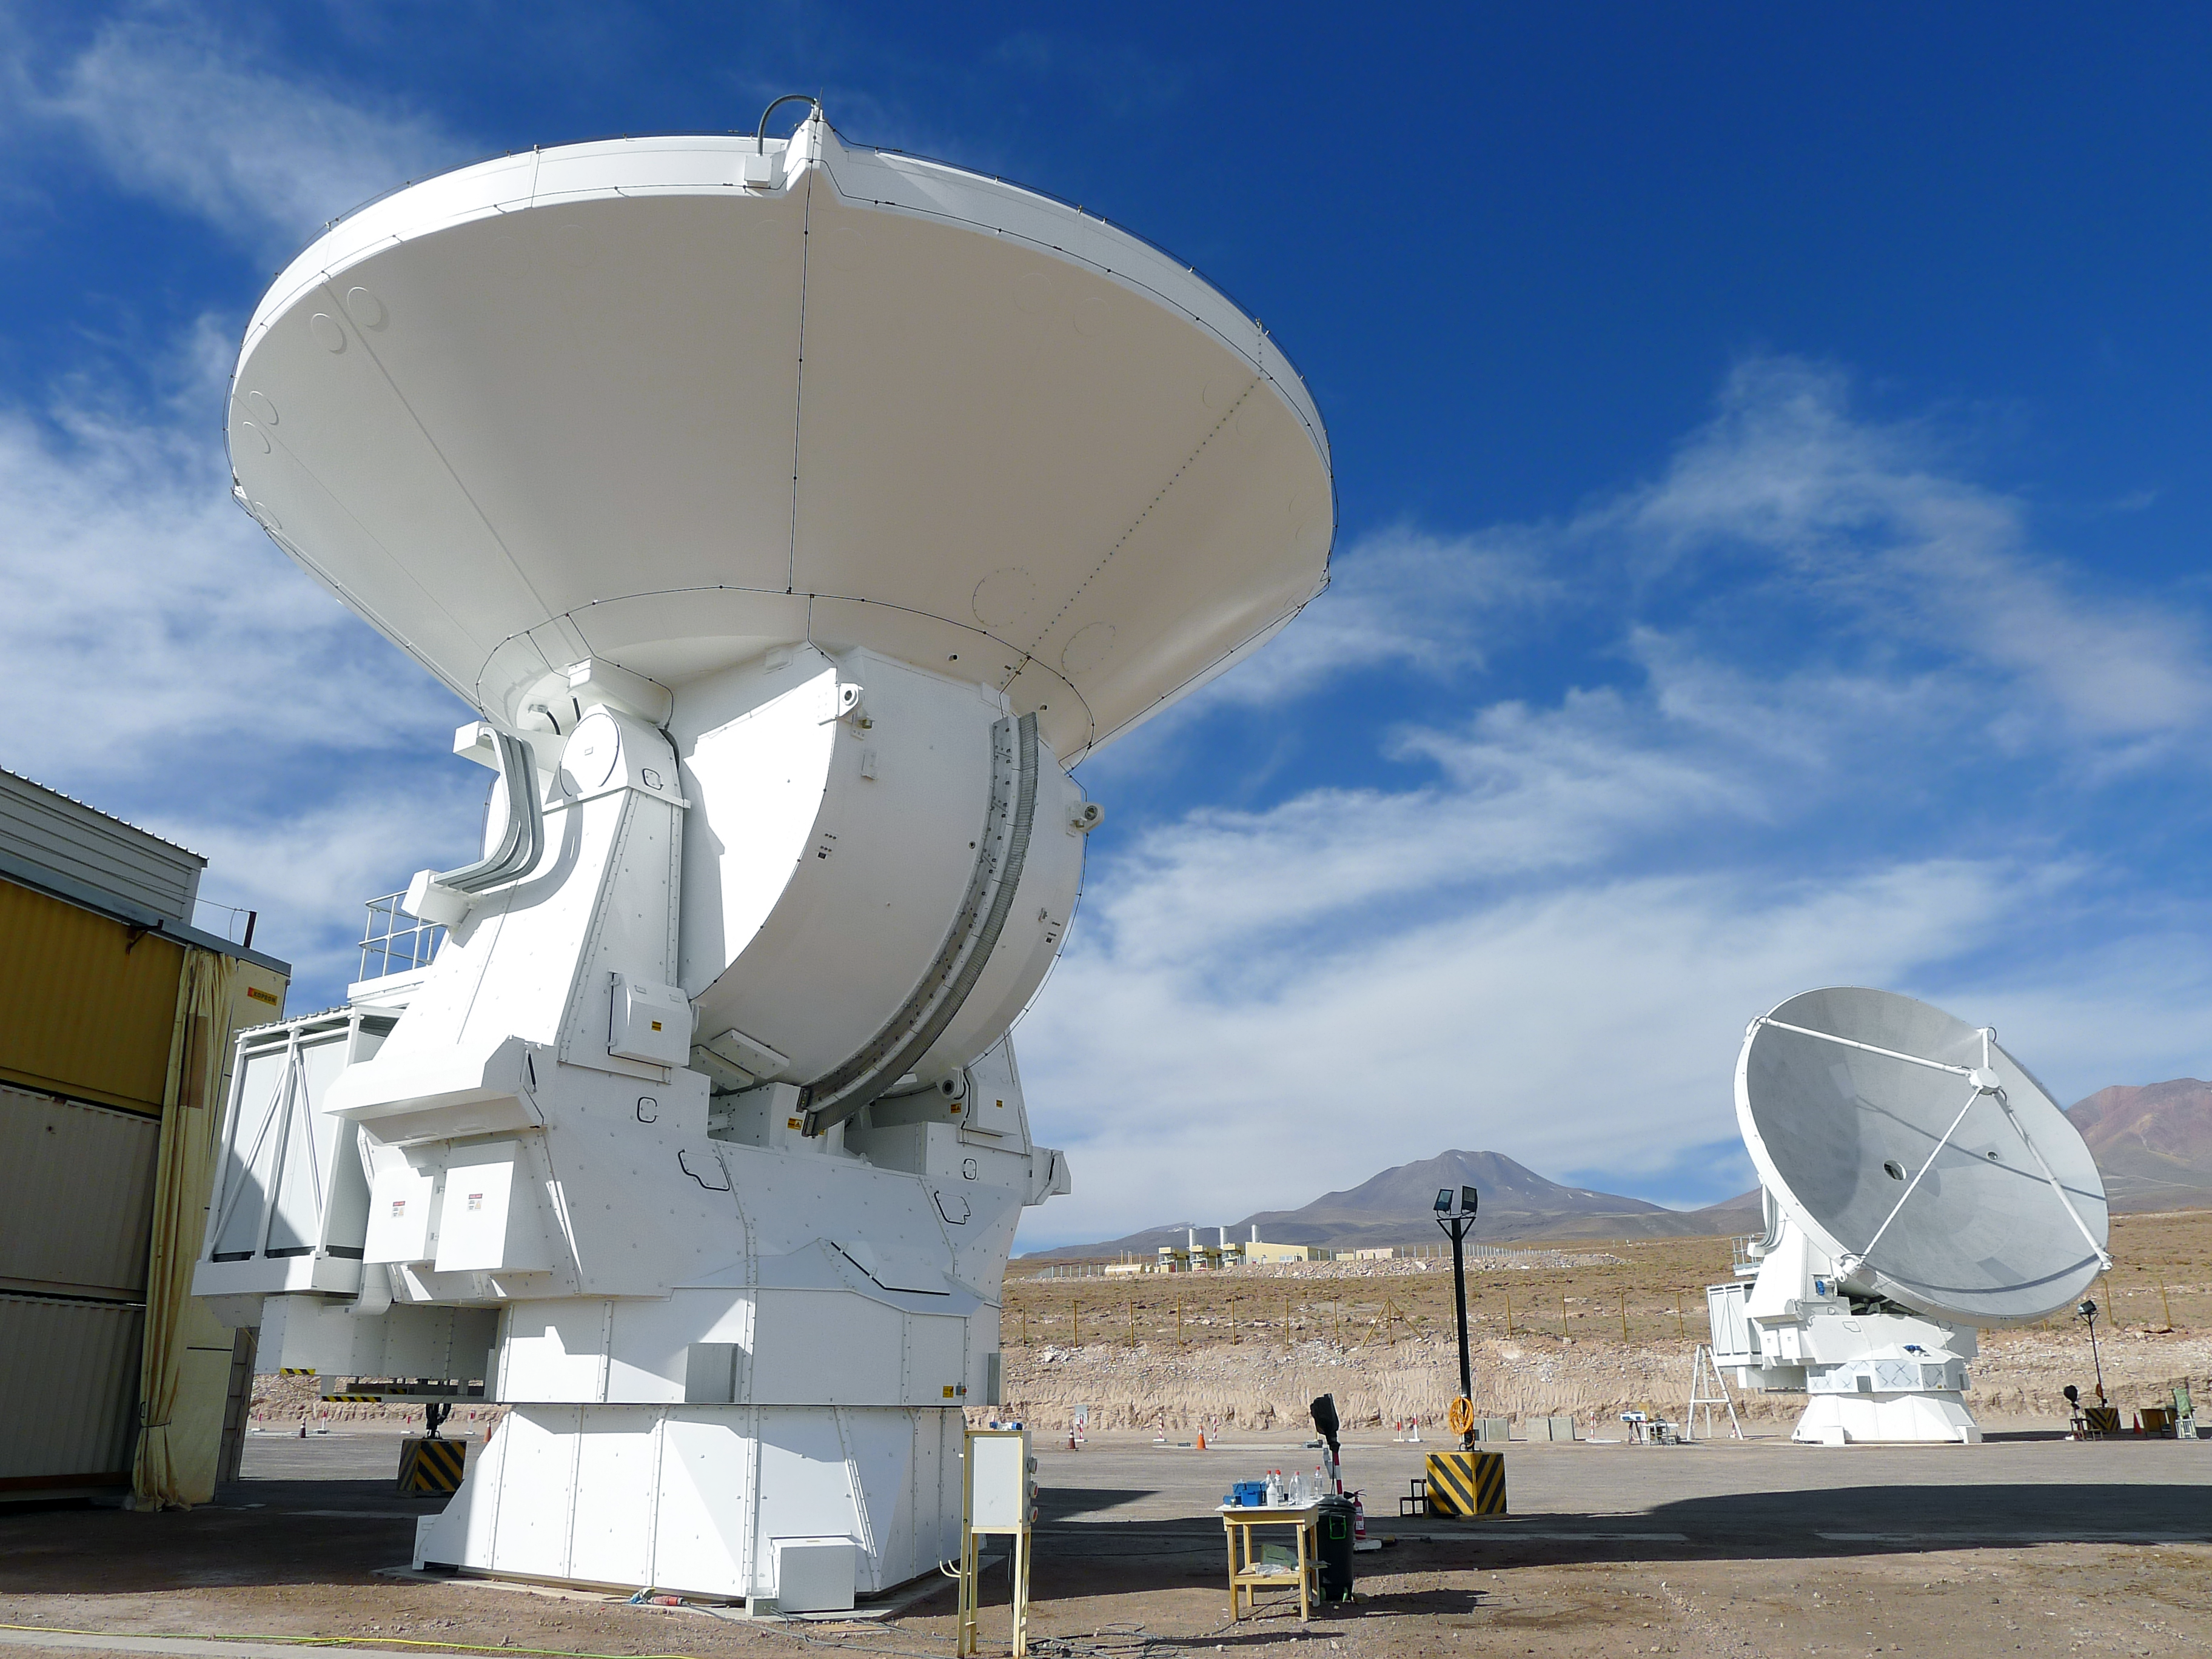

Alma antenna looks upwards

ALMA is a revolutionary astronomical telescope, comprising an array of 66 giant 12-metre and 7-metre diameter antennas observing at millimetre and submillimetre wavelengths. ALMA is addressing some of the deepest questions of our cosmic origins and has a resolution up to ten times better than the Hubble Space Telescope.

Credit: ESO/M. Marchesi